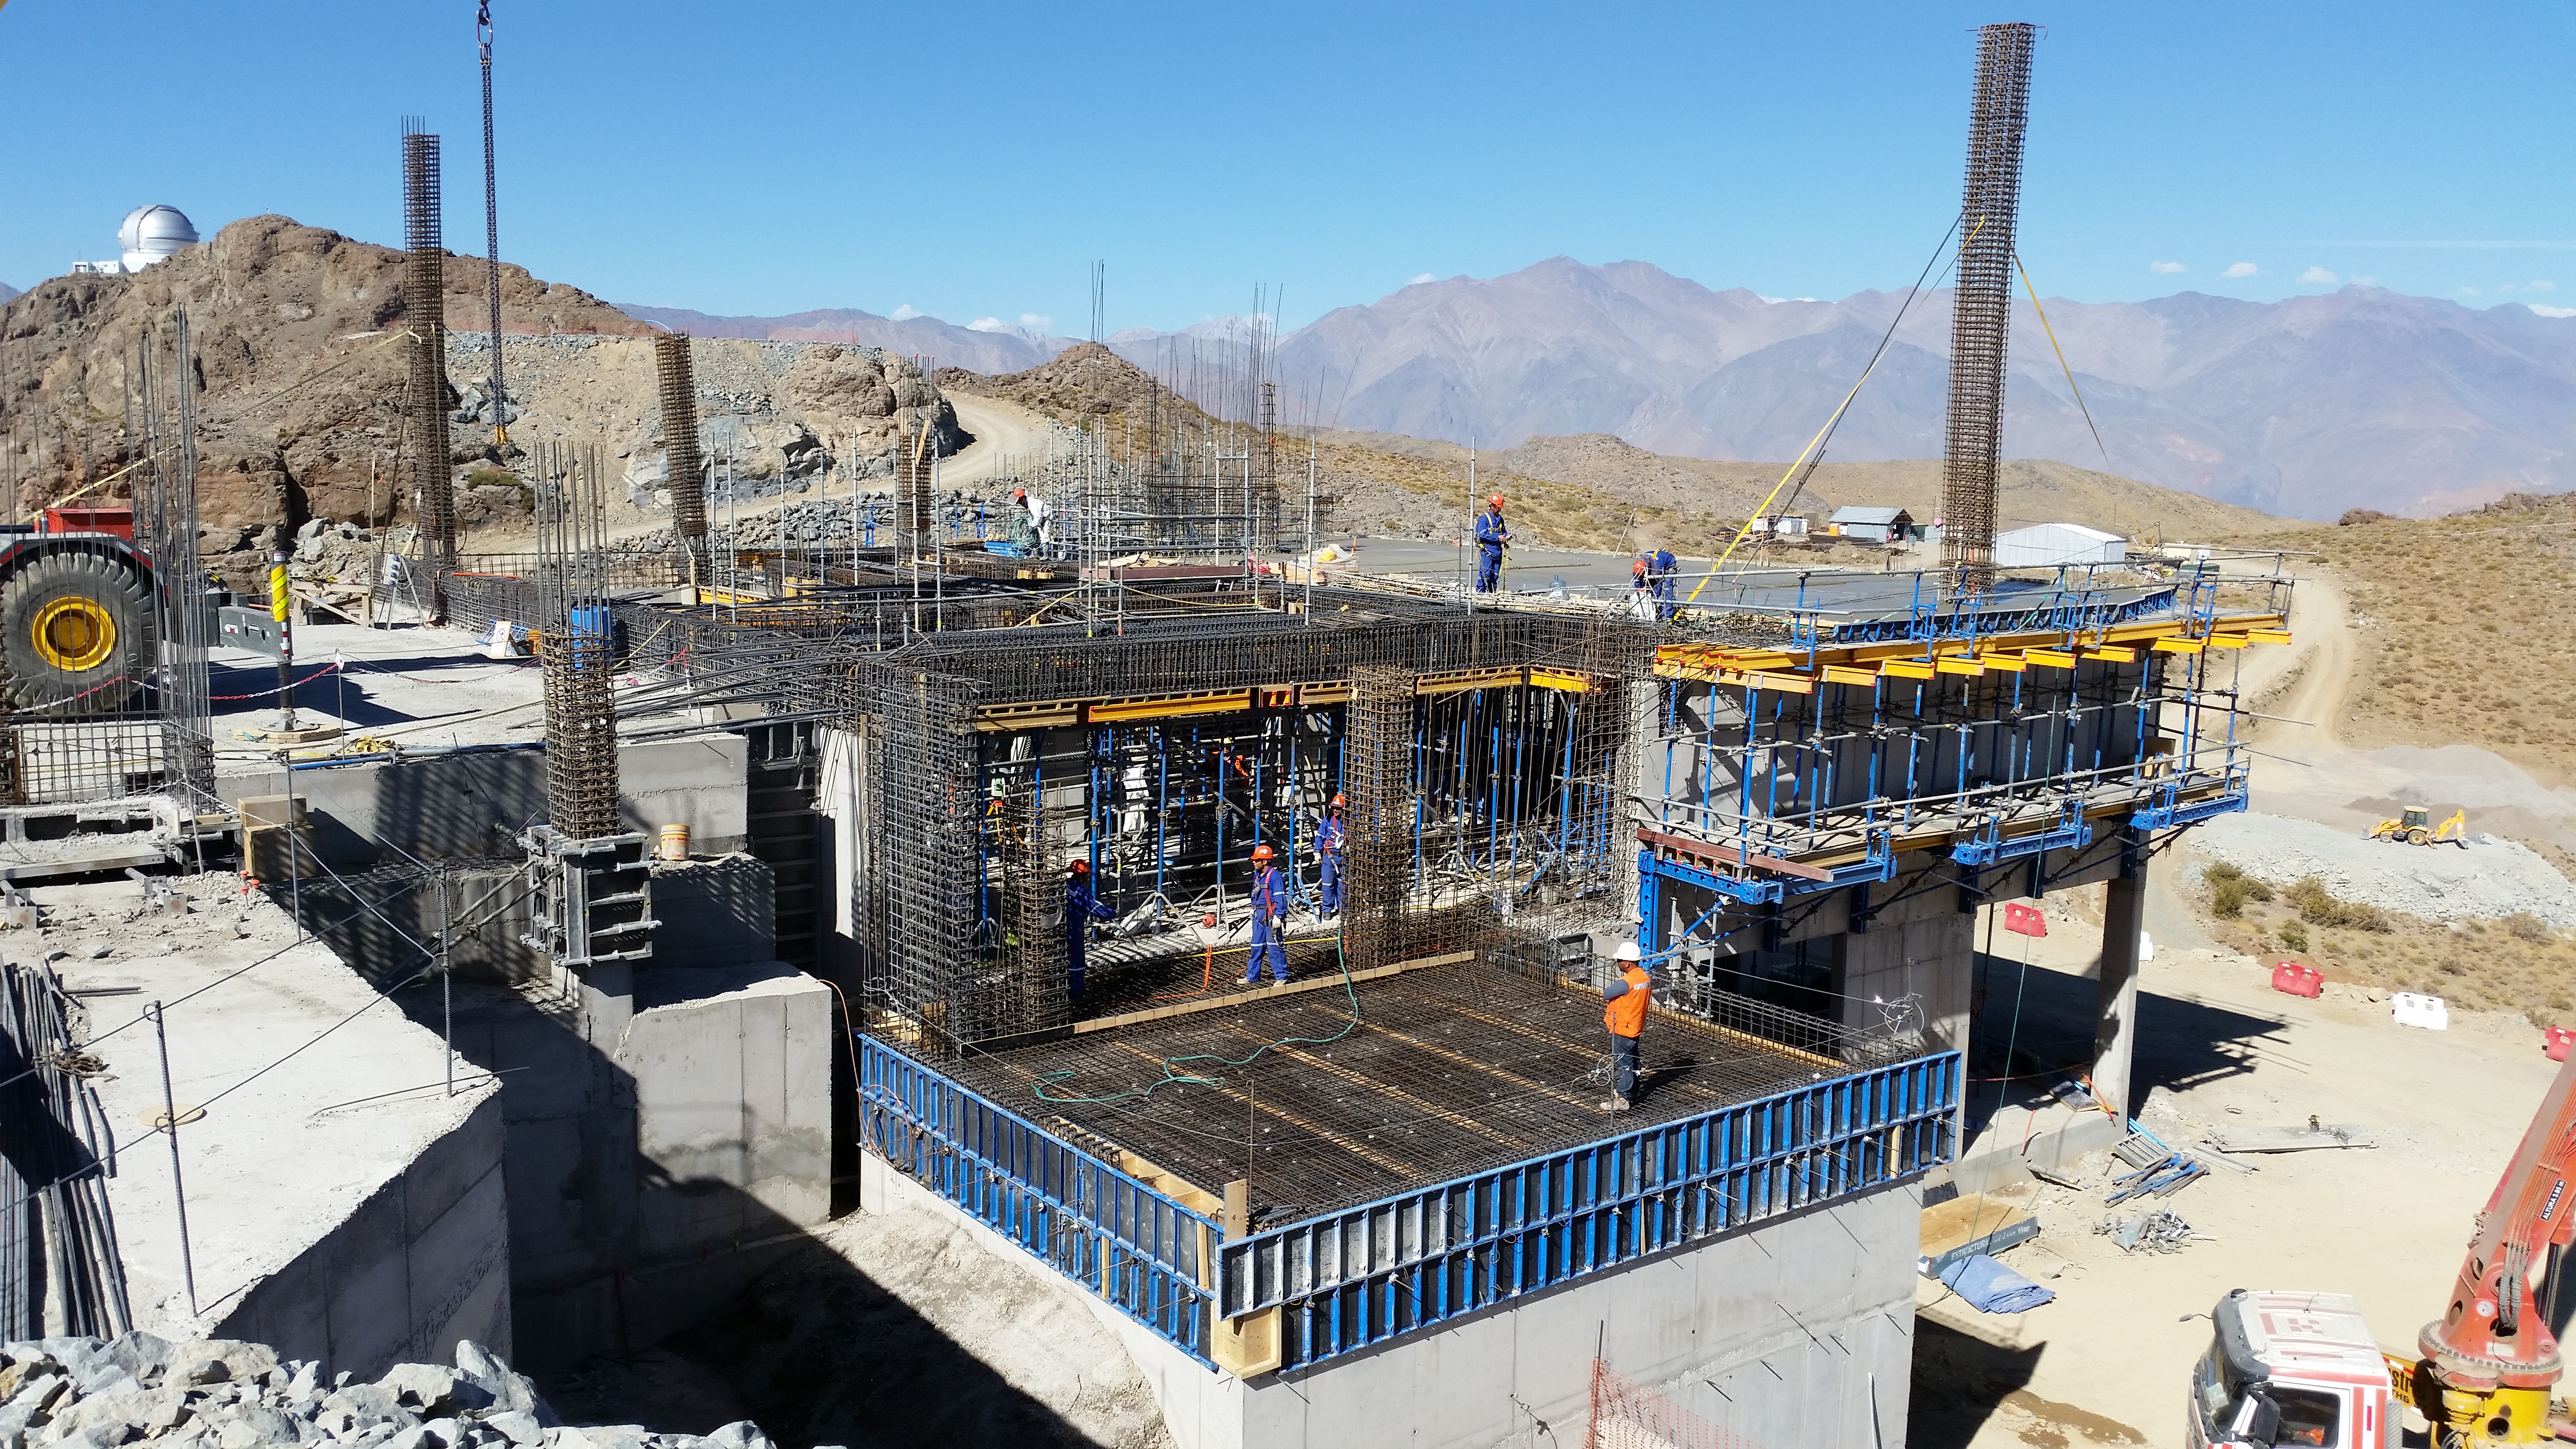

Third level

Third level with concrete, between axis: J-L; 1A-4A

Credit: Rubin Observatory/NSF/AURA